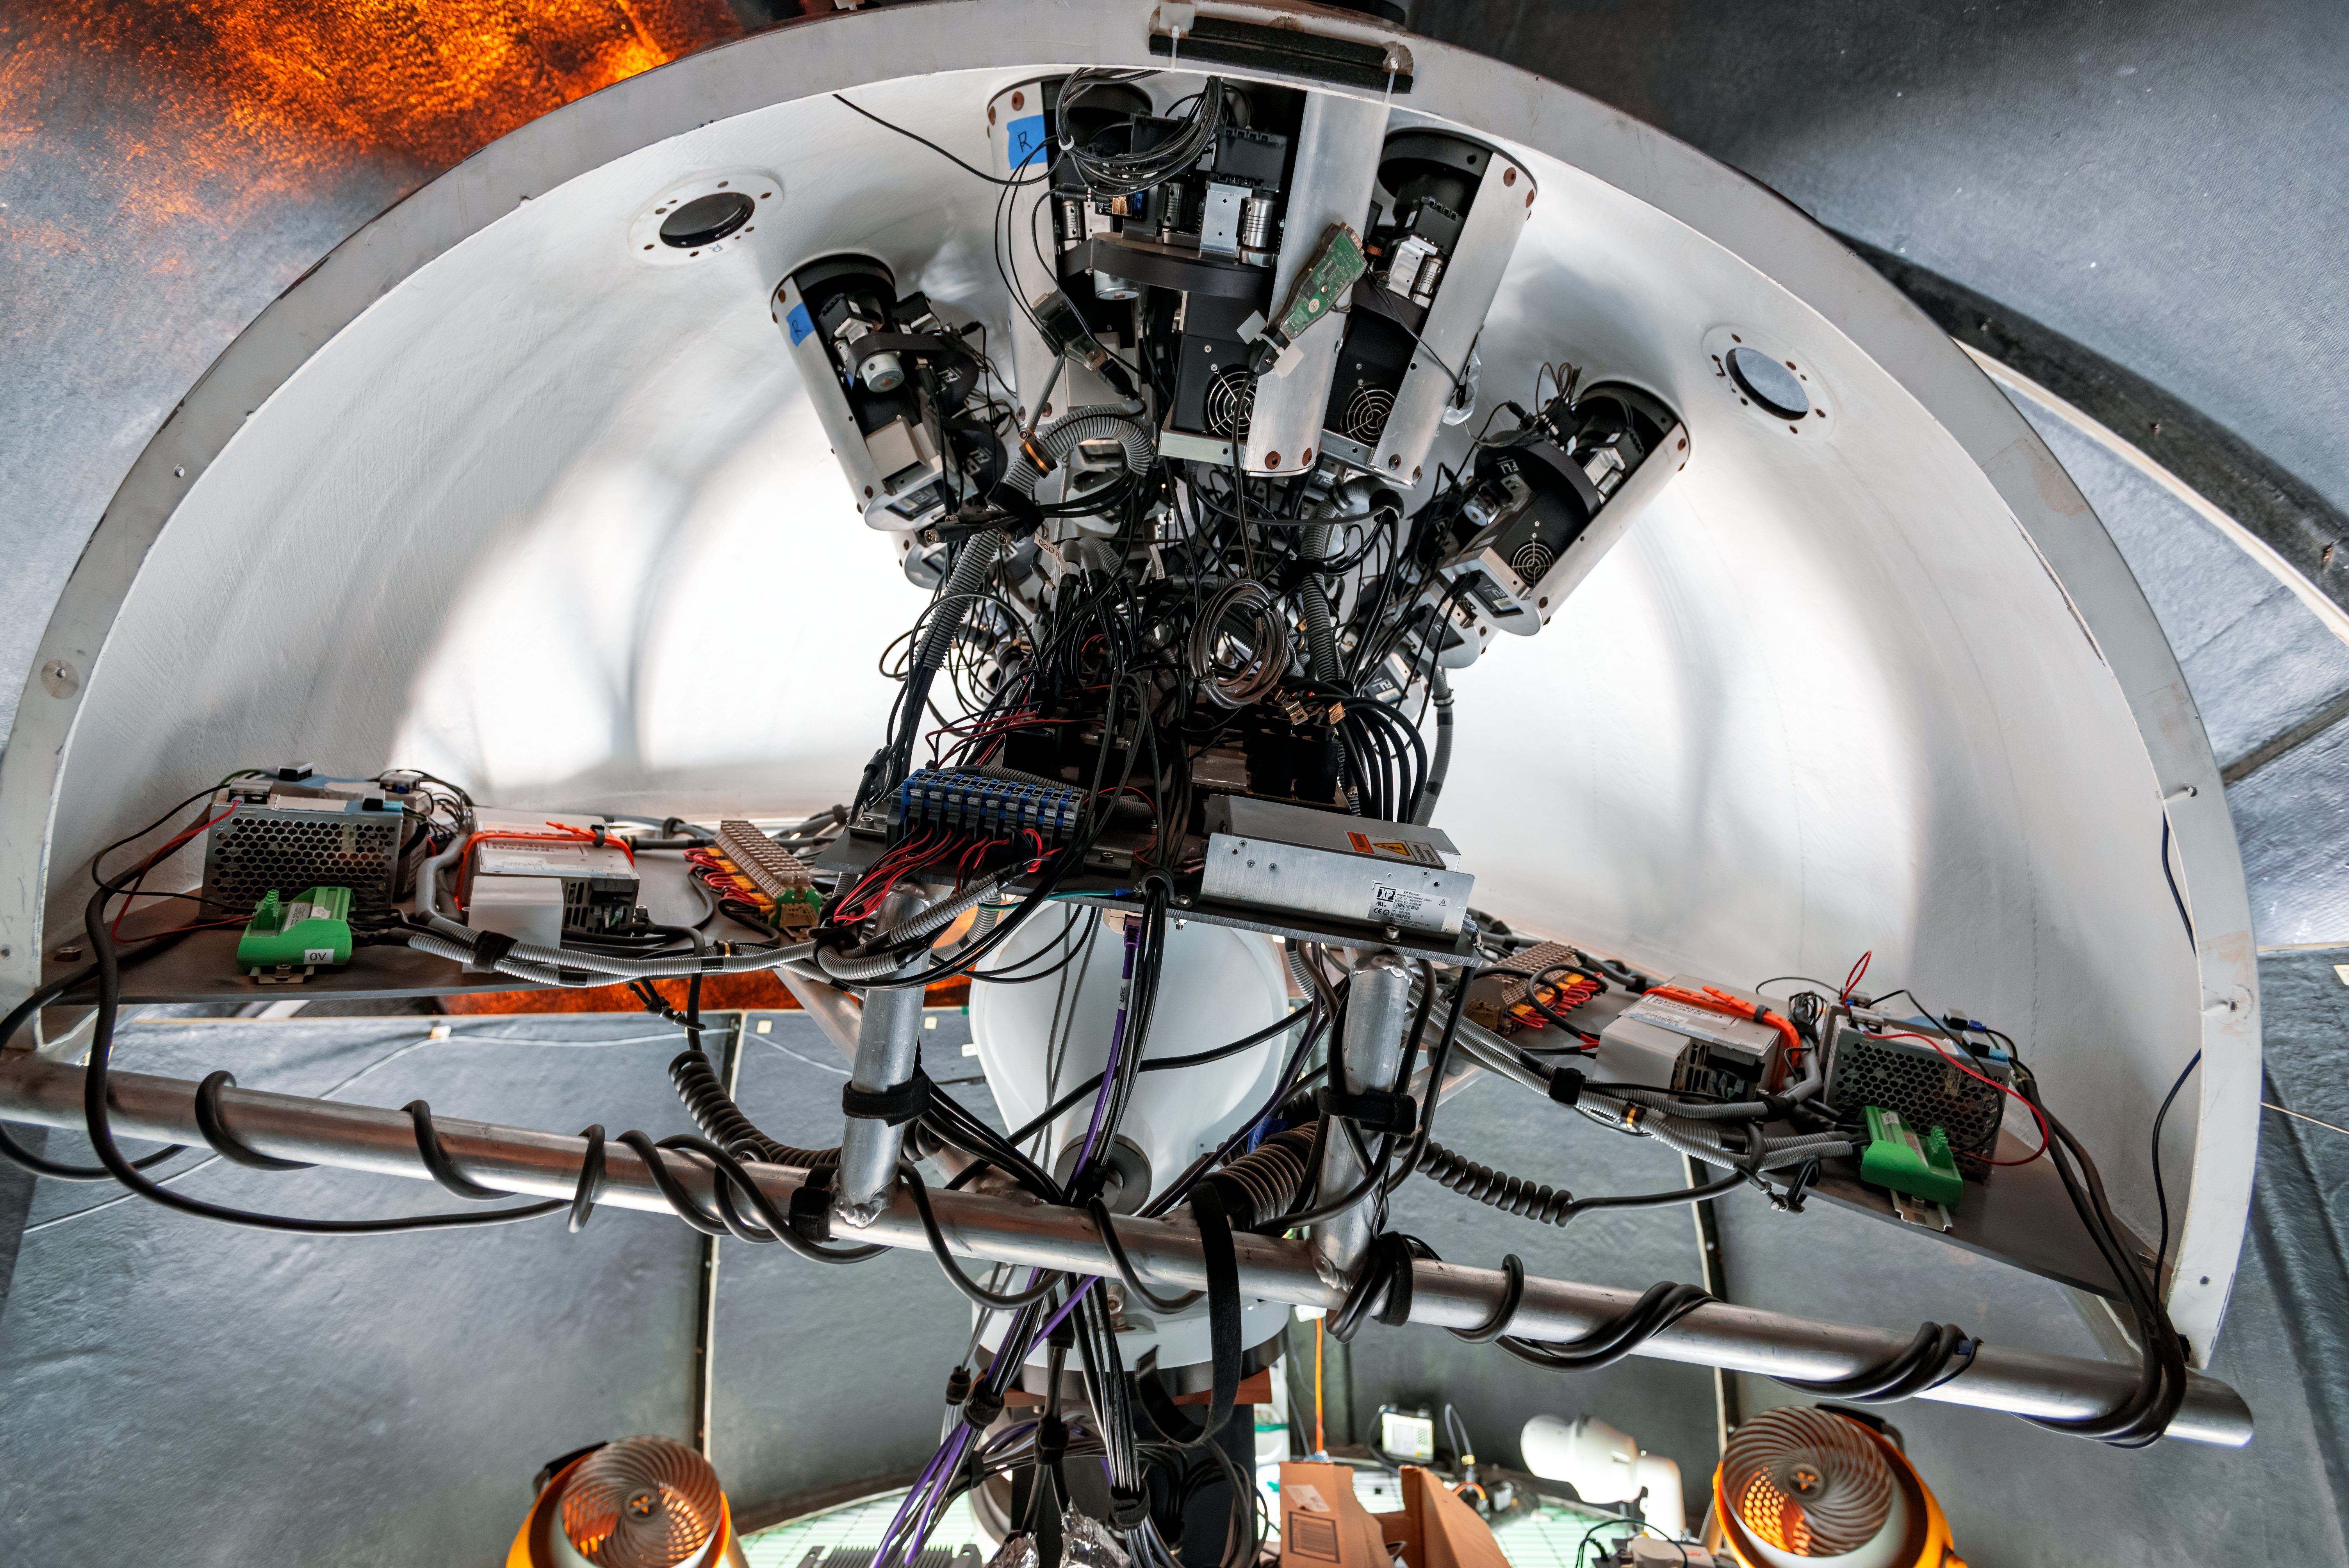

Evryscope-South Telescope

The Evryscope-South Telescope at Cerro Tololo Inter-American Observatory is an array of cameras and small telescopes mounted inside a six-foot-wide hemispheric enclosure called the "mushroom."

Credit: CTIO/NOIRLab/NSF/AURA